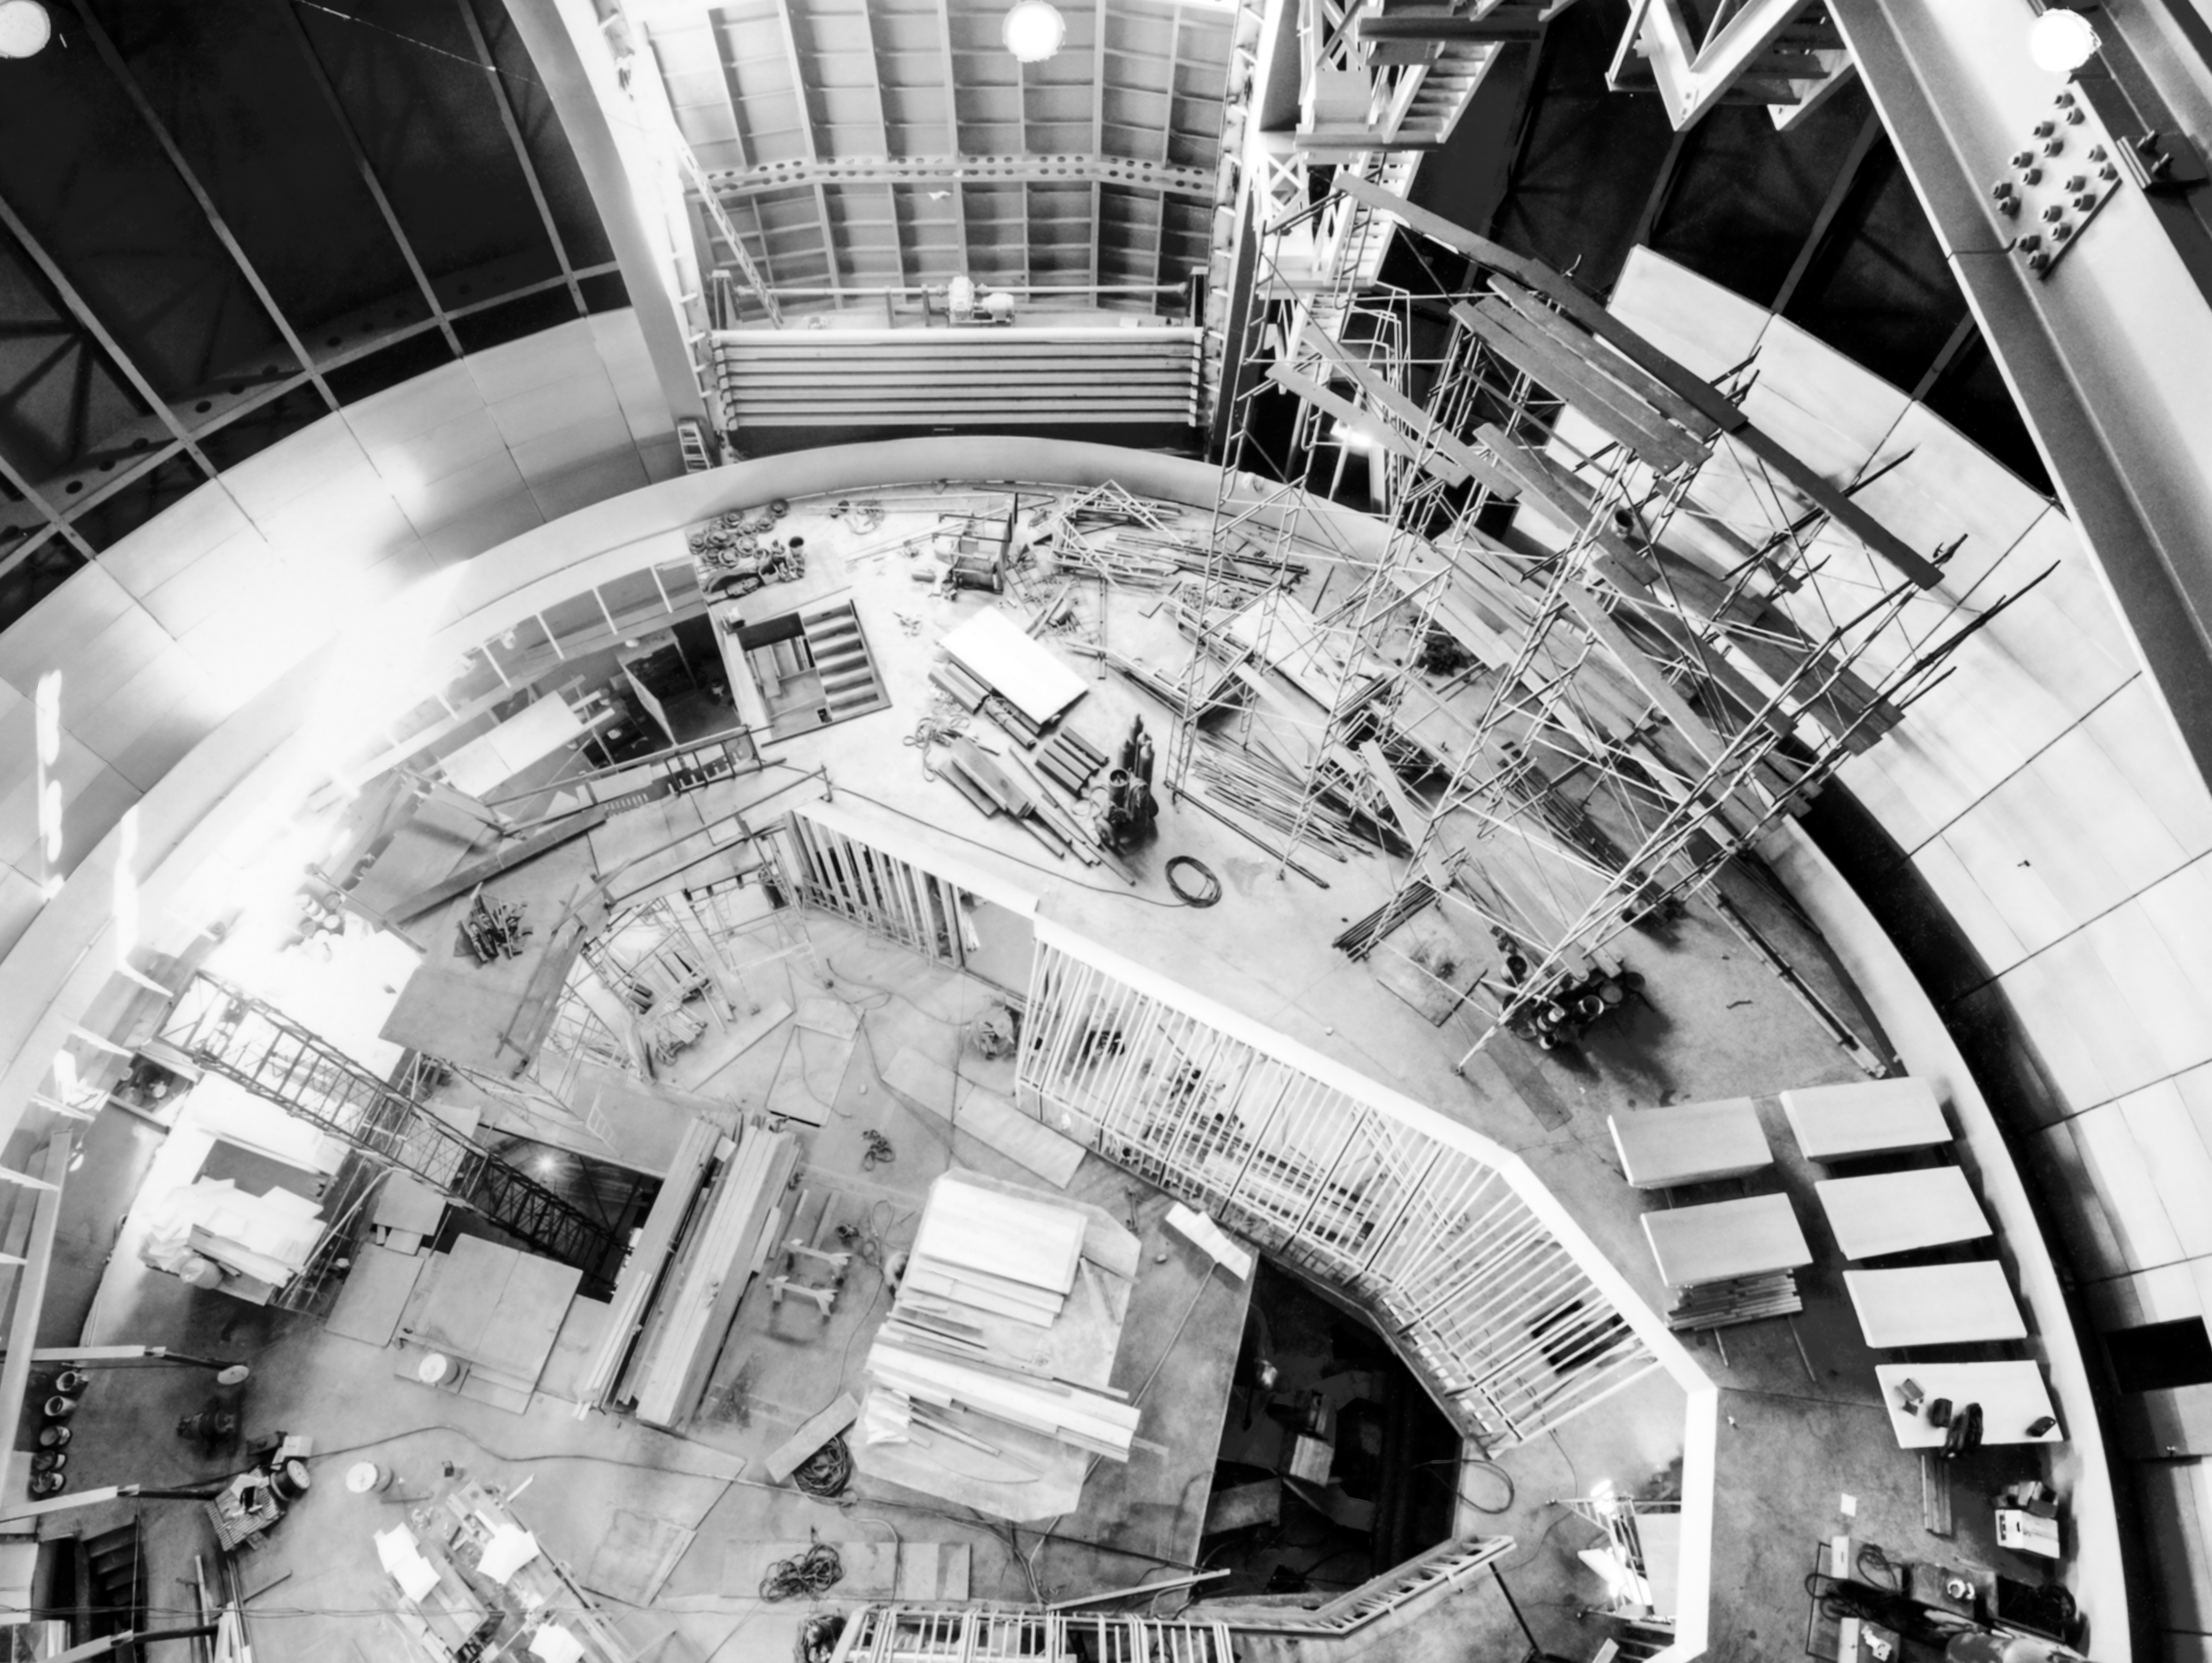

CTIO History - Víctor M. Blanco 4-meter Telescope Interior

A historical photo of the Víctor M. Blanco 4-meter Telescope interior from the bridge crane at Cerro Tololo Inter-American Observatory in Chile.

This image is part of NSF NOIRLab’s historical archives.

Credit: CTIO/NOIRLab/NSF/AURA/R. González